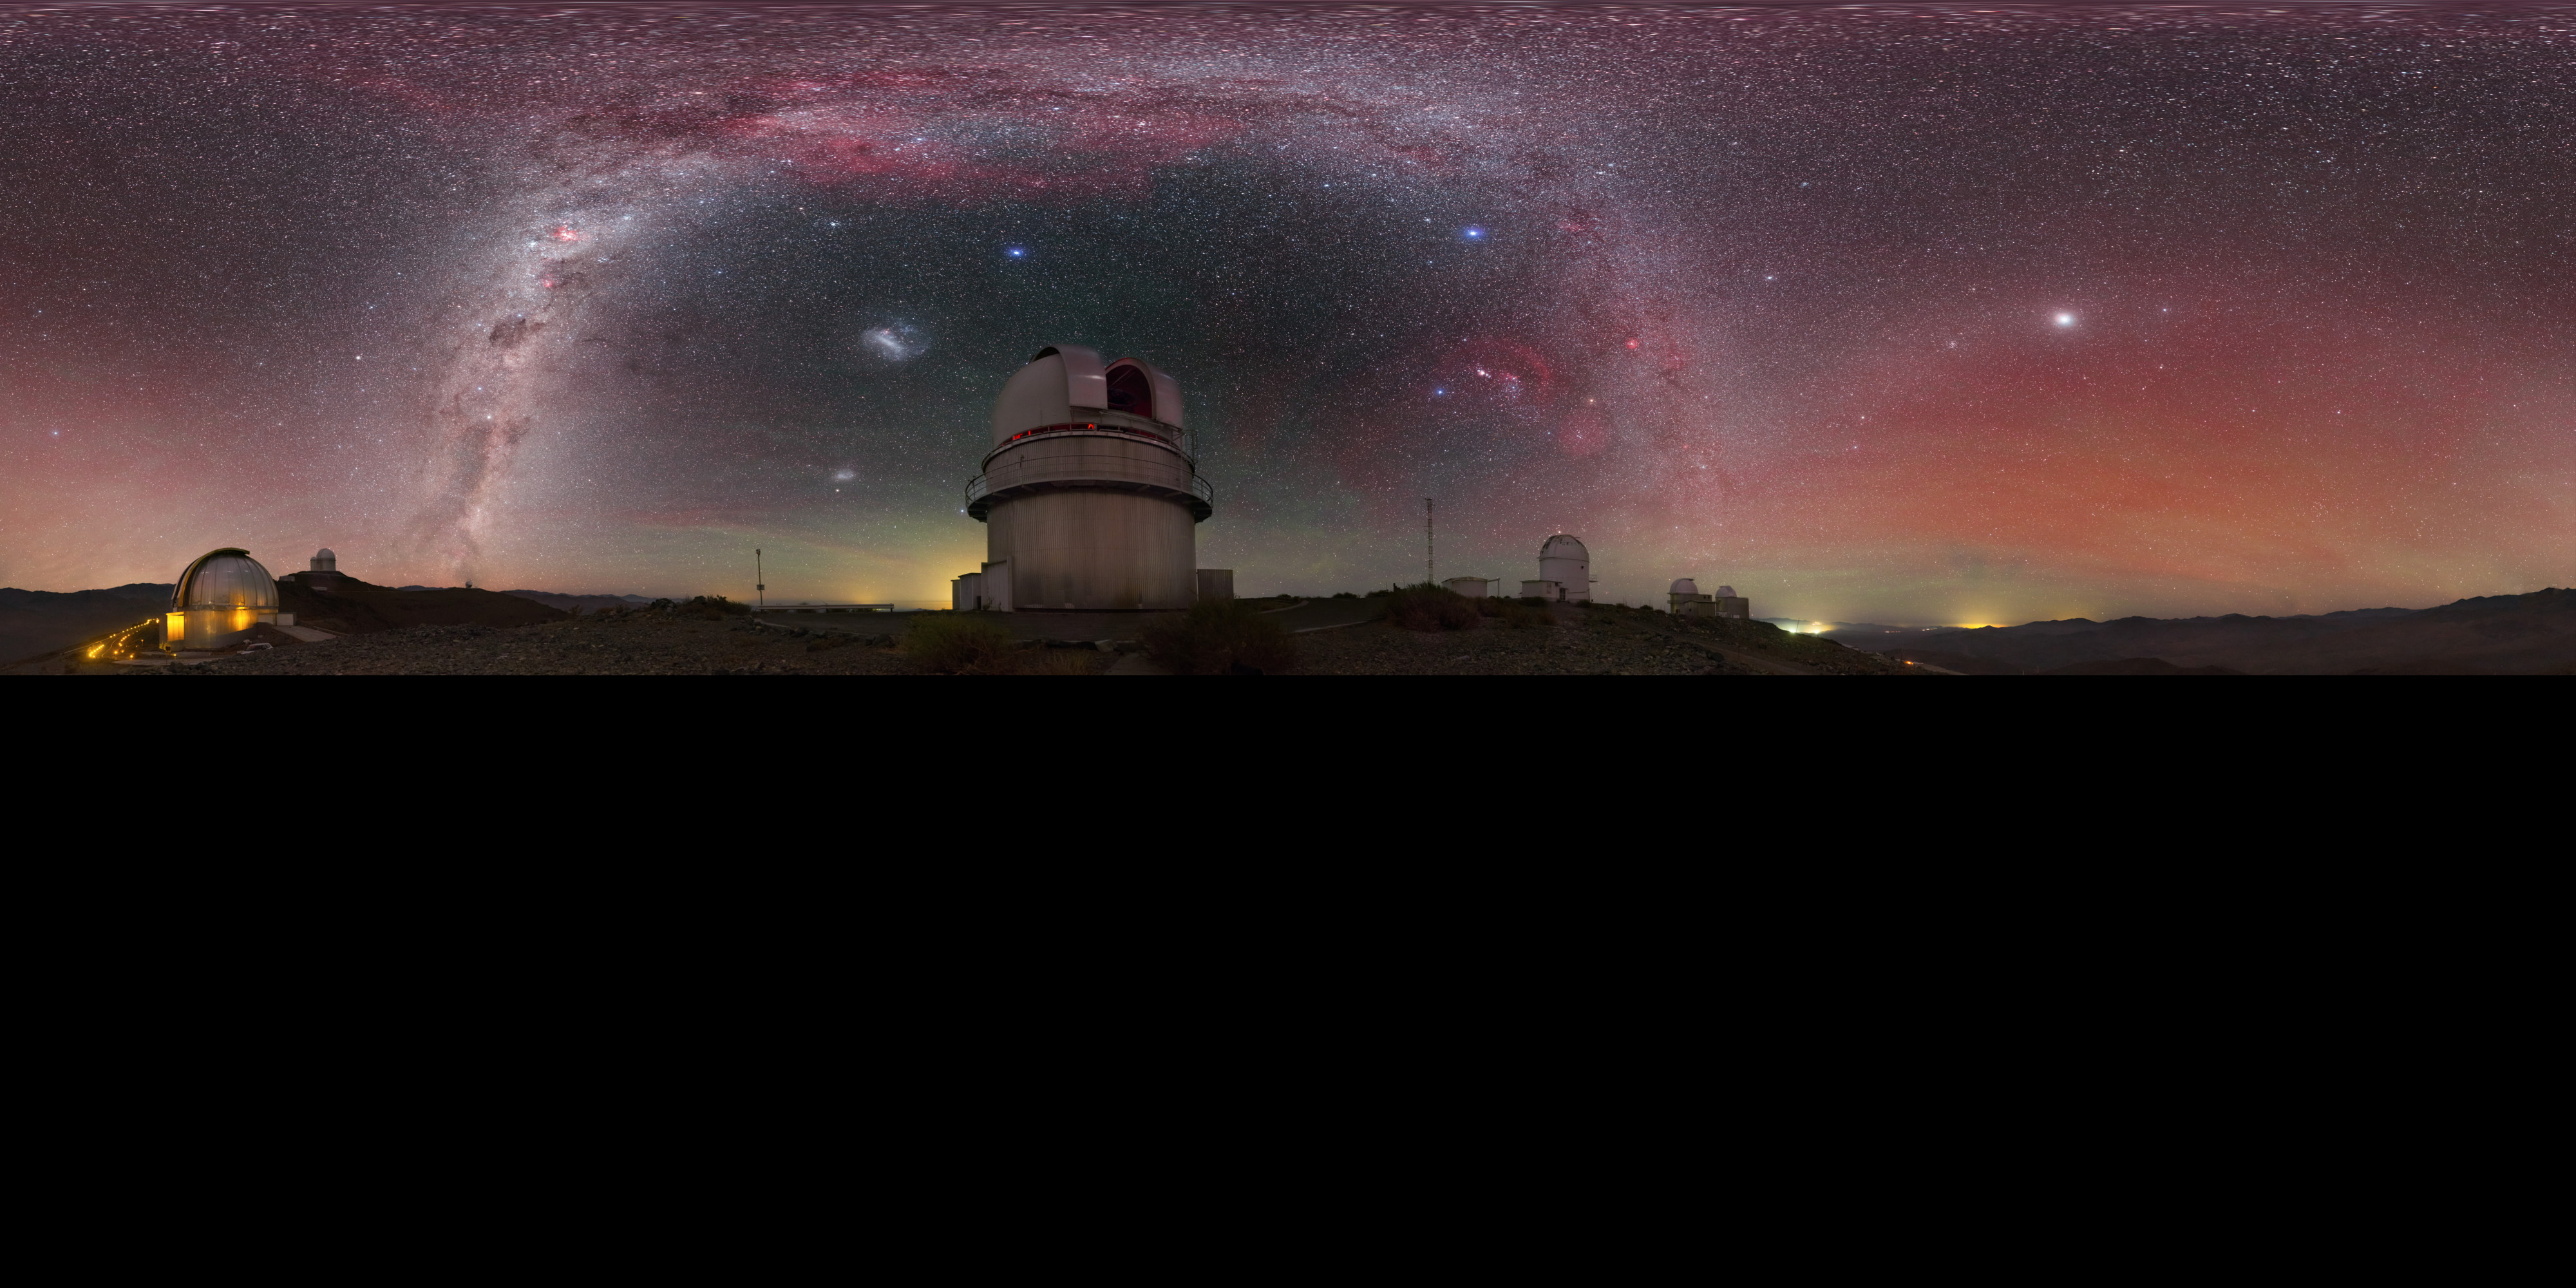

View above the Danish 1.54-metre telescope

An extended to 360 x 180 degrees (with black) panoramic view above the Danish 1.54-metre telescope, located at ESO's La Silla Observatory in northern Chile, reveals a plethora of cosmic curiosities. The majestic Milky Way stretches from one horizon to another, while the Magellanic Clouds hover nearby. Red and green hues fills the air, produced by a phenomena called airglow.

Credit: P. Horálek/ESO